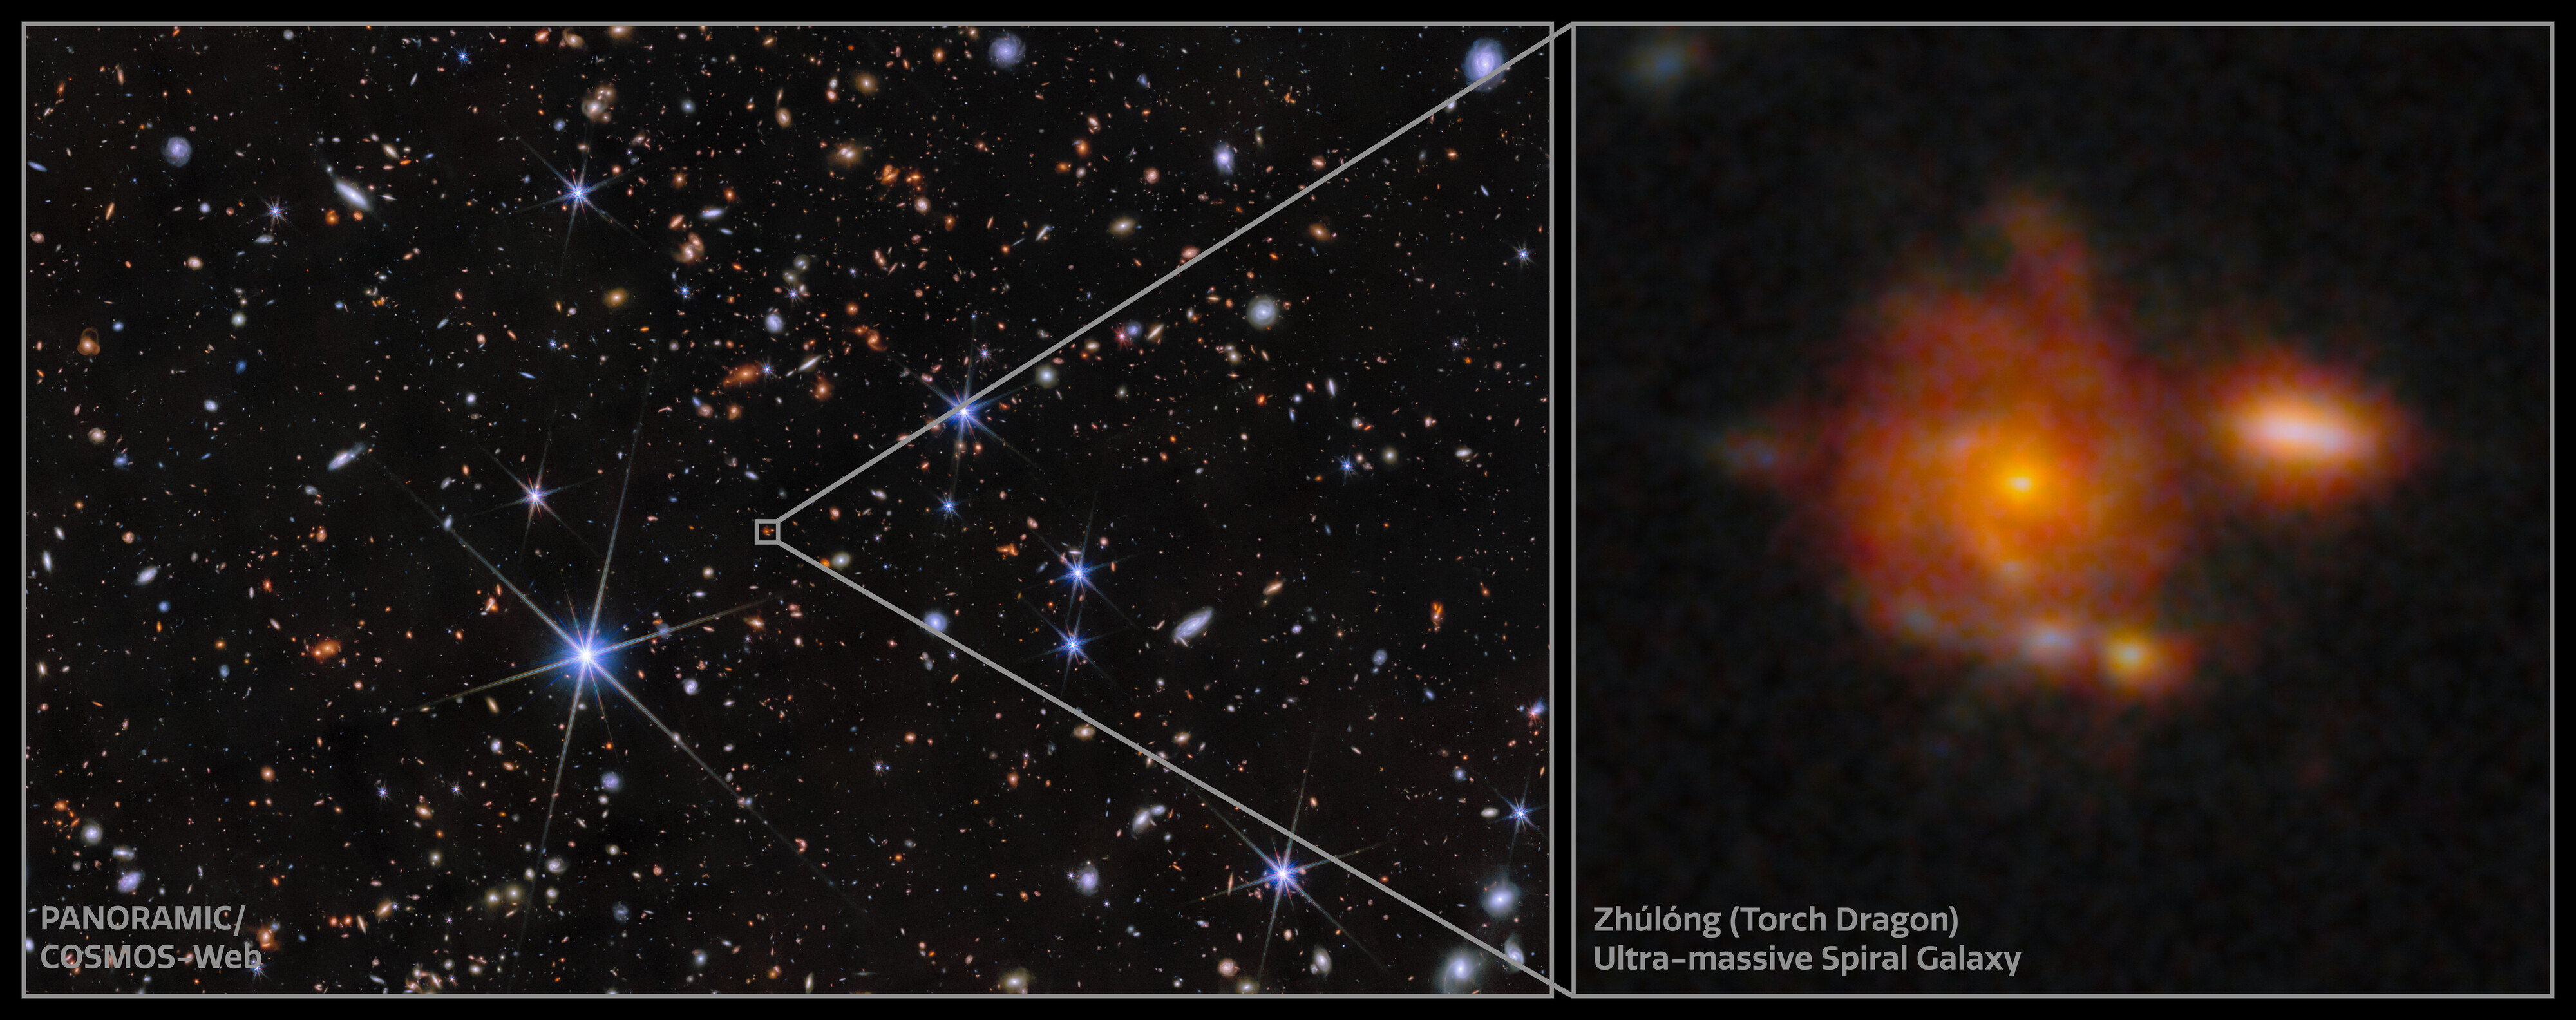

Zhúlóng: The most distant spiral galaxy

The image of Zhúlóng, the most distant spiral galaxy discovered to date. It has remarkably well-defined spiral arms, a central old bulge, and a large star-forming disk, resembling the structure of the Milky Way. This galaxy was discovered as part of the PANORAMIC Survey — a wide-area imaging survey being conducted with the James Webb Space Telescope (JWST). The project is co-led by NSF NOIRLab assistant astronomer Christina Williams and Pascal Oesch of the University of Geneva (UNIGE).

Credit: NOIRLab/NSF/AURA/NASA/CSA/ESA/M. Xiao (University of Geneva)/G. Brammer (Niels Bohr Institute)/D. de Martin & M. Zamani (NSF NOIRLab)